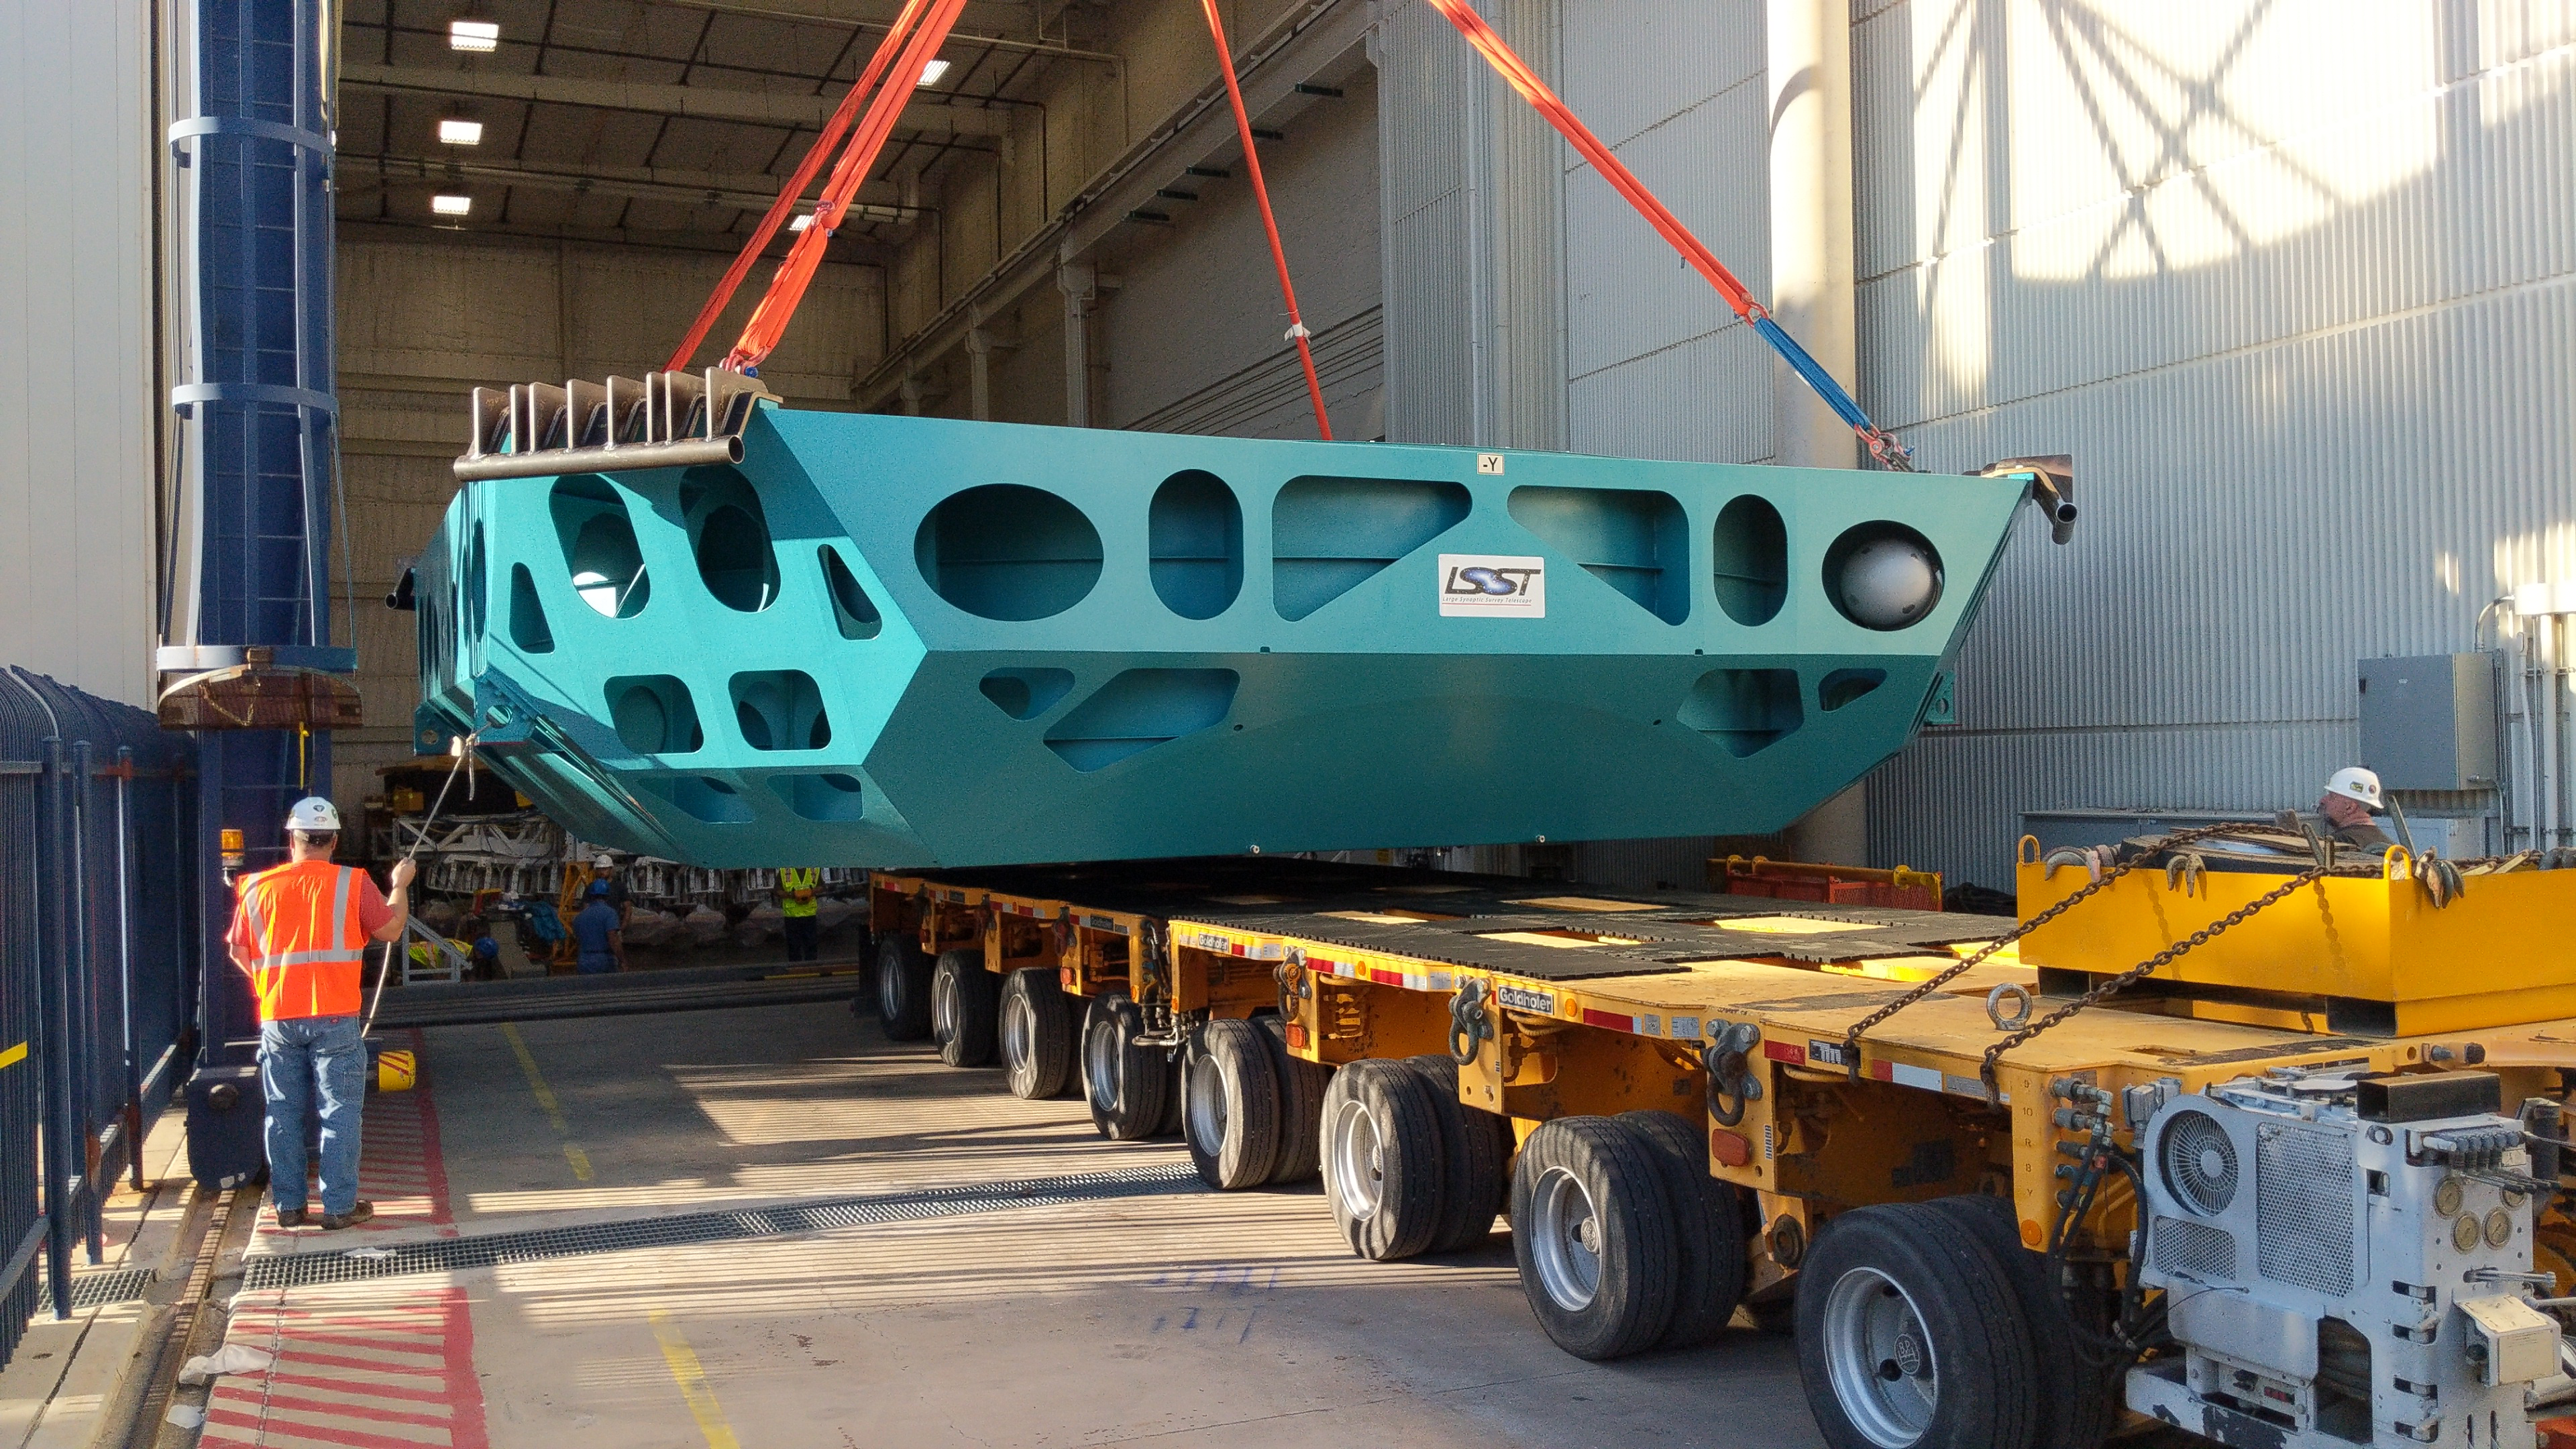

M1M3 Cell Move CAID to Mirror Lab

Early in the morning on October 10, 2018, the Primary/Tertiary Mirror (M1M3) Cell (the steel structure that supports the mirror) was moved from CAID Industries, where it was manufactured, to the Richard F. Caris Mirror Lab on the University of Arizona campus. At the Mirror Lab it will be integrated with the M1M3 mirror, which is scheduled to be removed from storage and delivered to the Mirror Lab next week.

Credit: Rubin Observatory/NSF/AURA